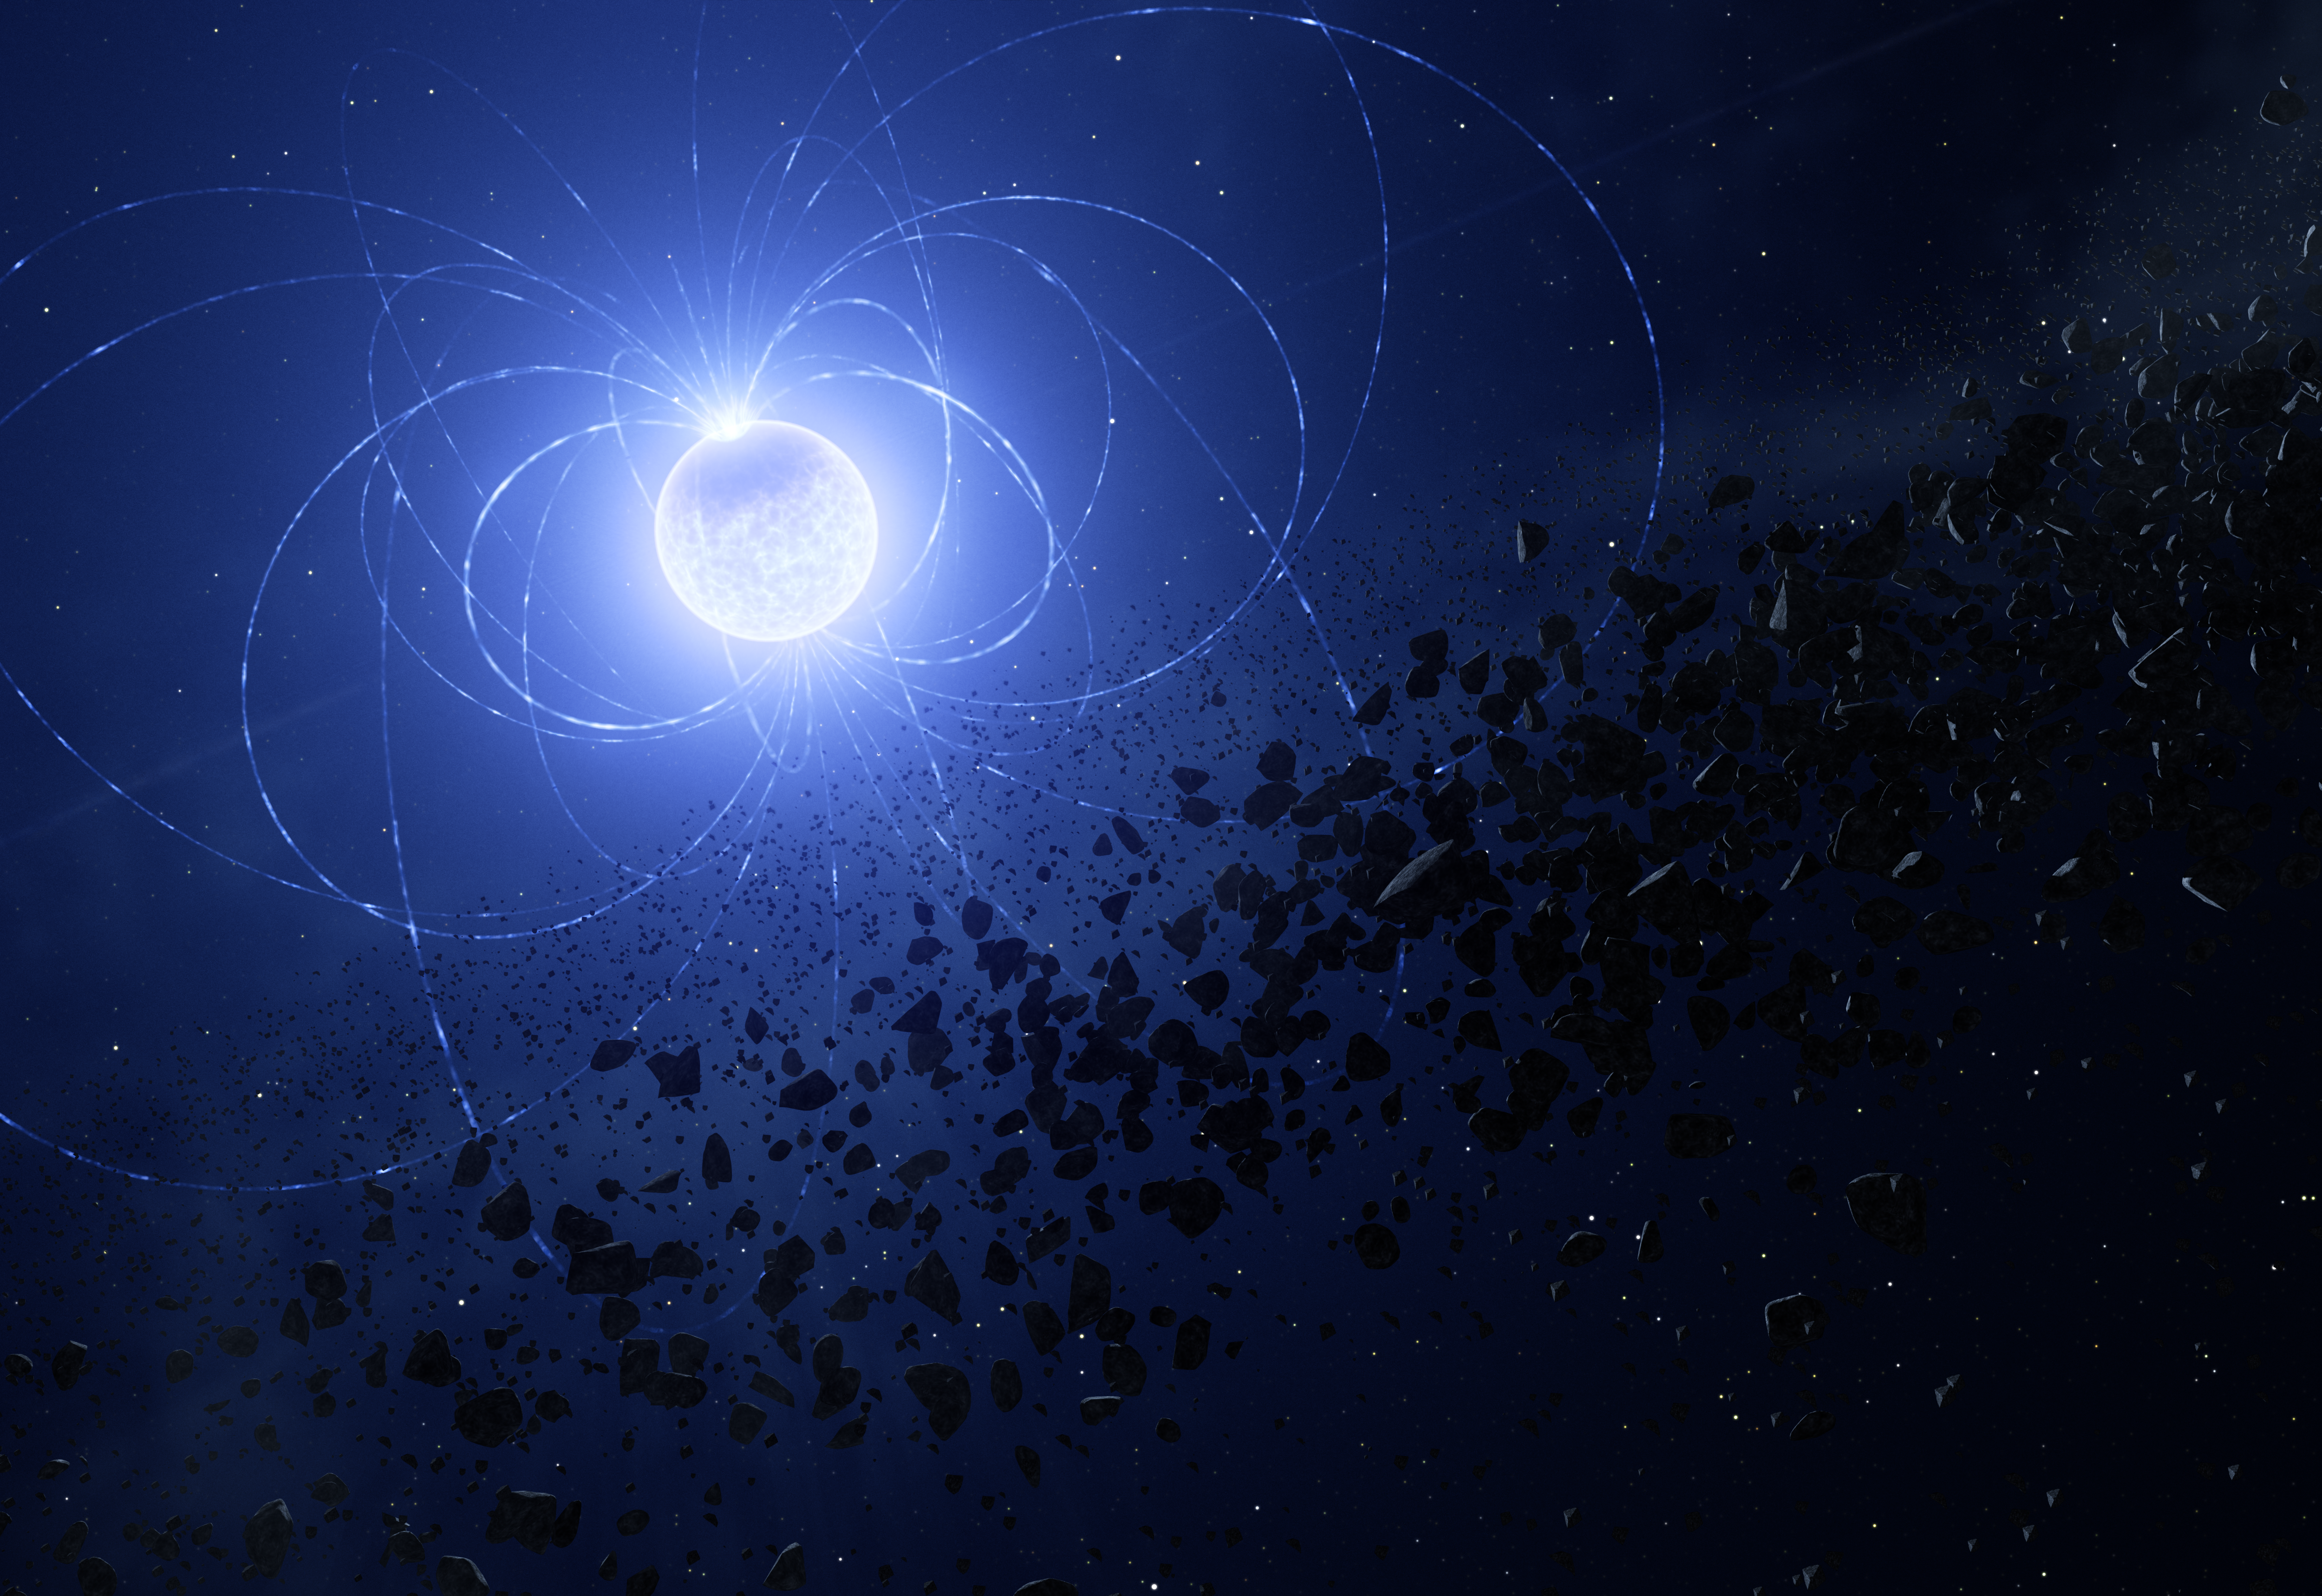

Artist’s impression of WD 0816-310, a magnetic white dwarf with a metal scar

This artist’s impression shows the magnetic white dwarf WD 0816-310, where astronomers have found a scar imprinted on its surface as a result of having ingested planetary debris.

When objects like planets or asteroids approach the white dwarf they get disrupted, forming a debris disc around the dead star. Some of this material can be devoured by the dwarf, leaving traces of certain chemical elements on its surface.

Using ESO’s Very Large Telescope, astronomers found that the signature of these chemical elements changed periodically as the star rotated, as did the magnetic field. This indicates that the magnetic fields funneled these elements onto the star, concentrating them at the magnetic poles and forming the scar seen here.

Credit: ESO/L. Calçada